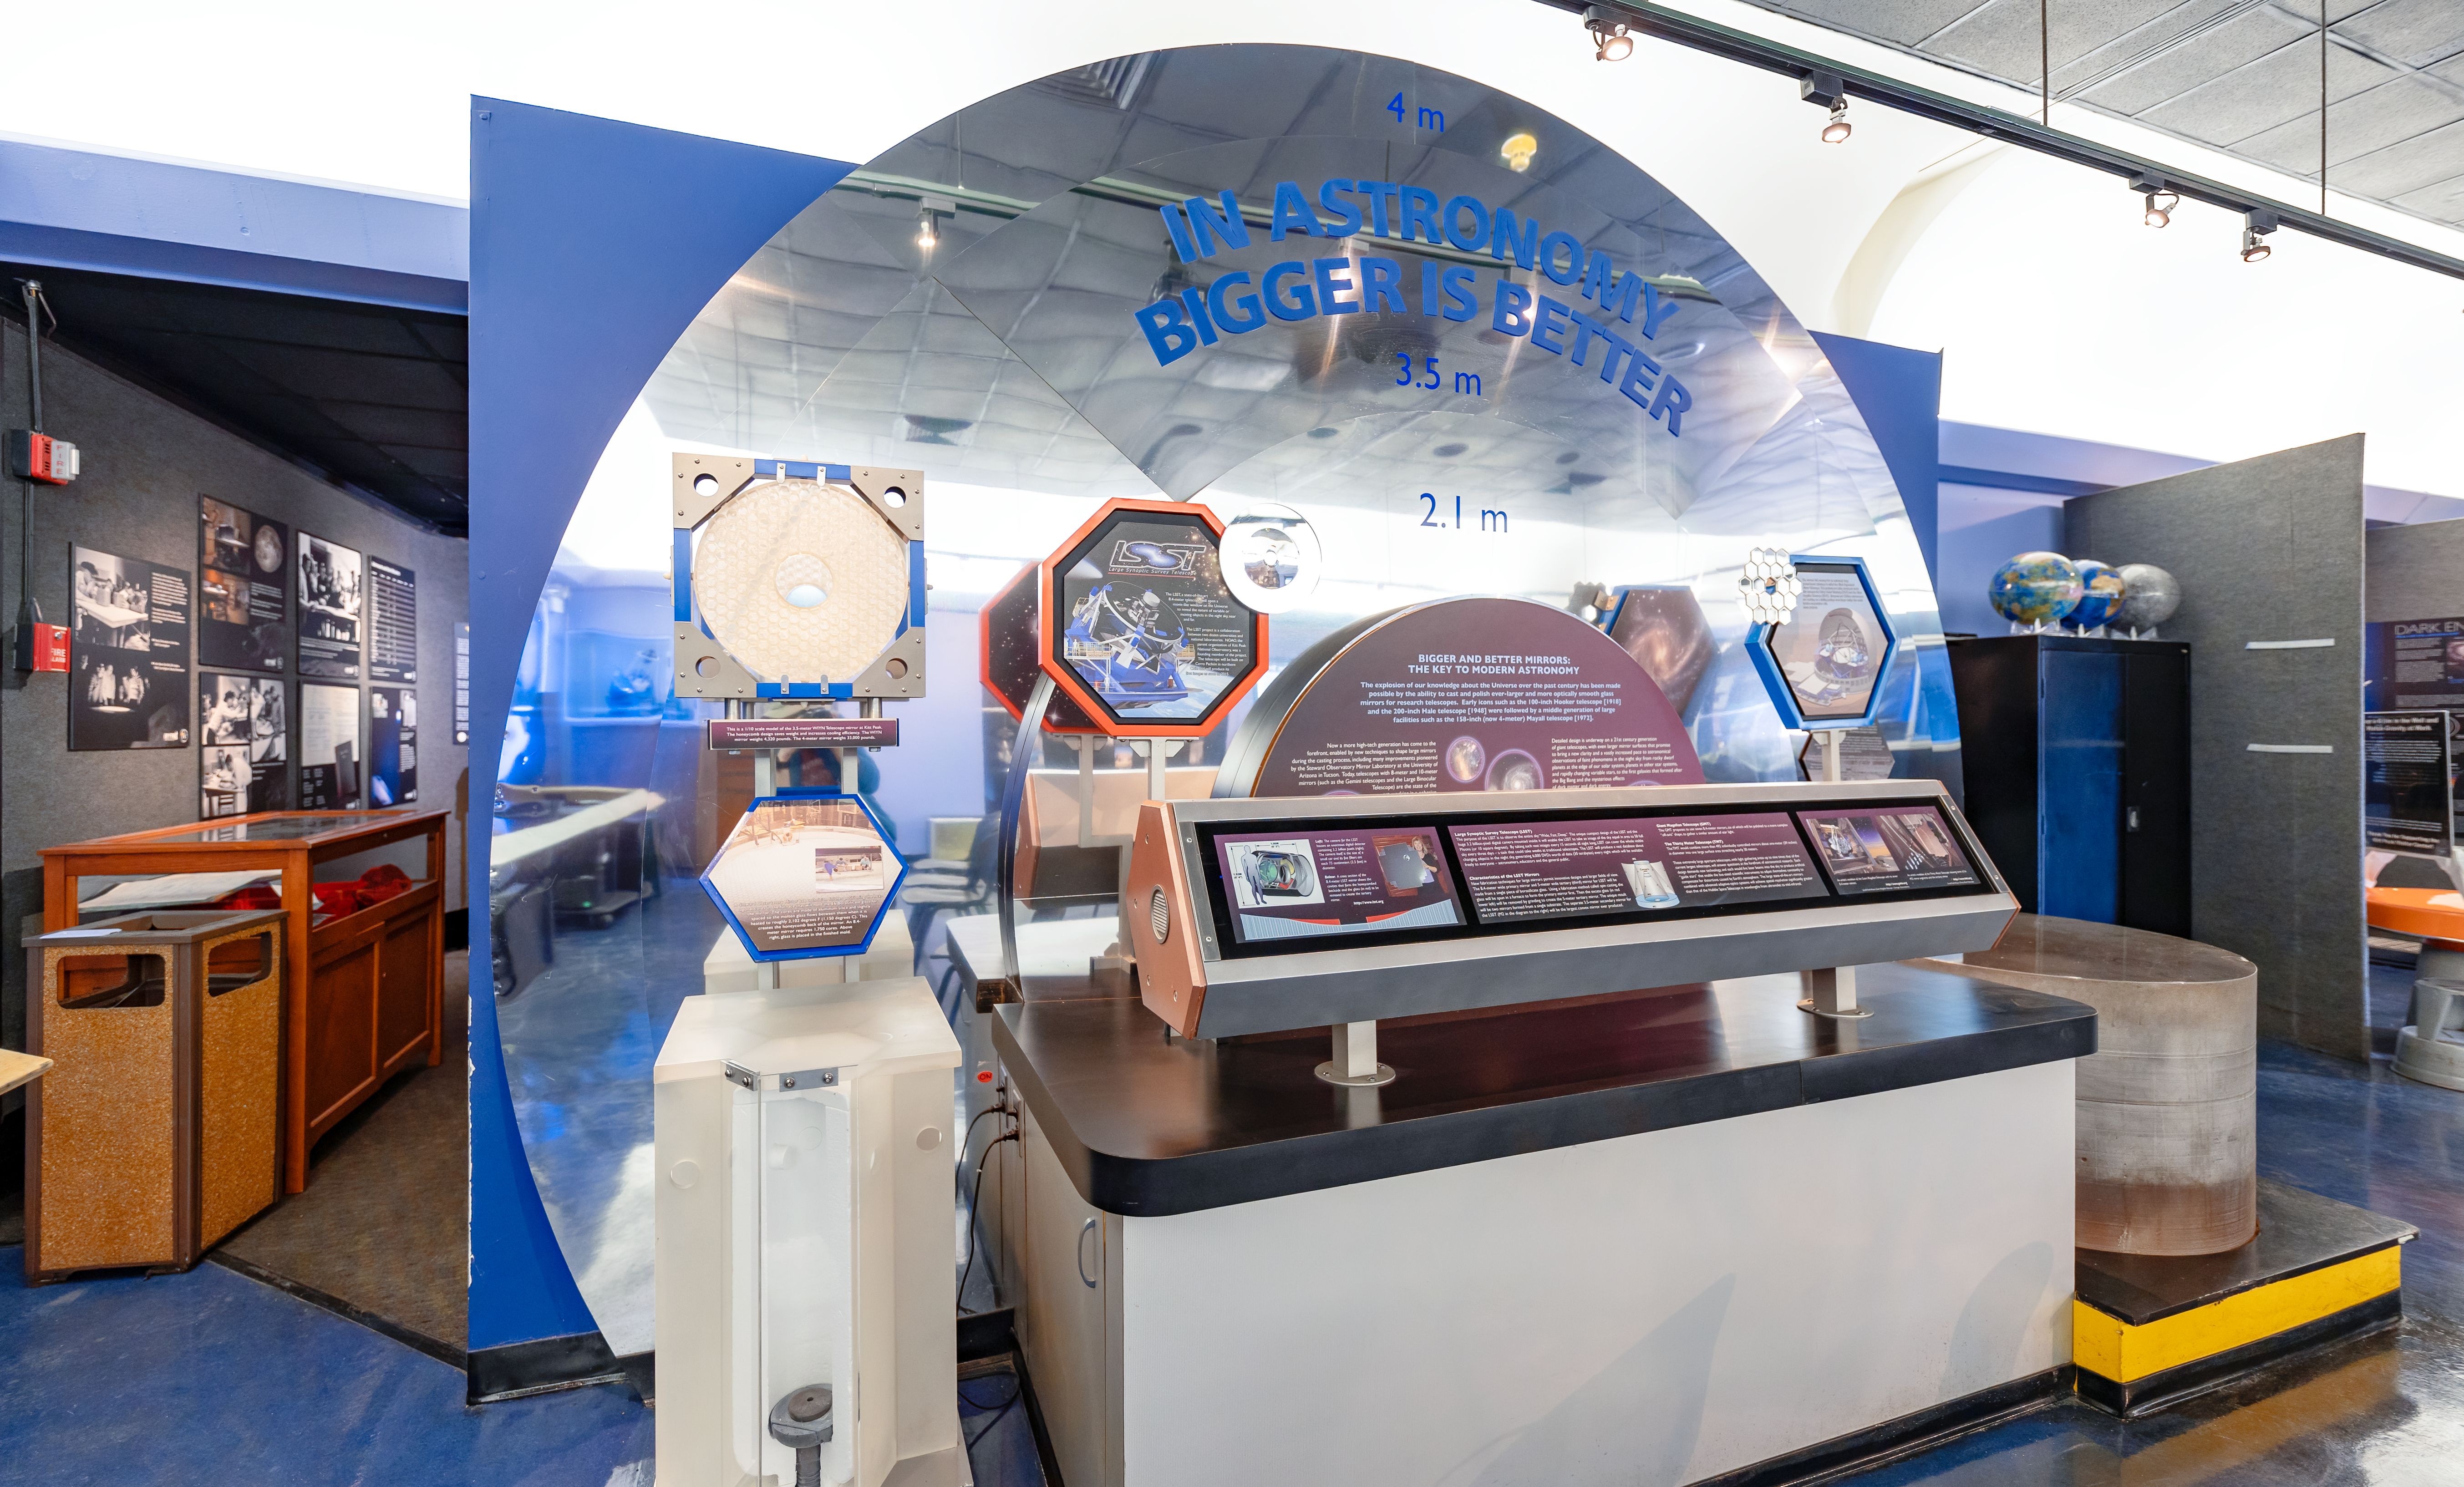

About LSST in KPNO Visitor Center

The LSST exhibit inside the Kitt Peak National Observatory Visitor Center in Arizona.

Credit: KPNO/NOIRLab/NSF/AURA/T. Slovinský